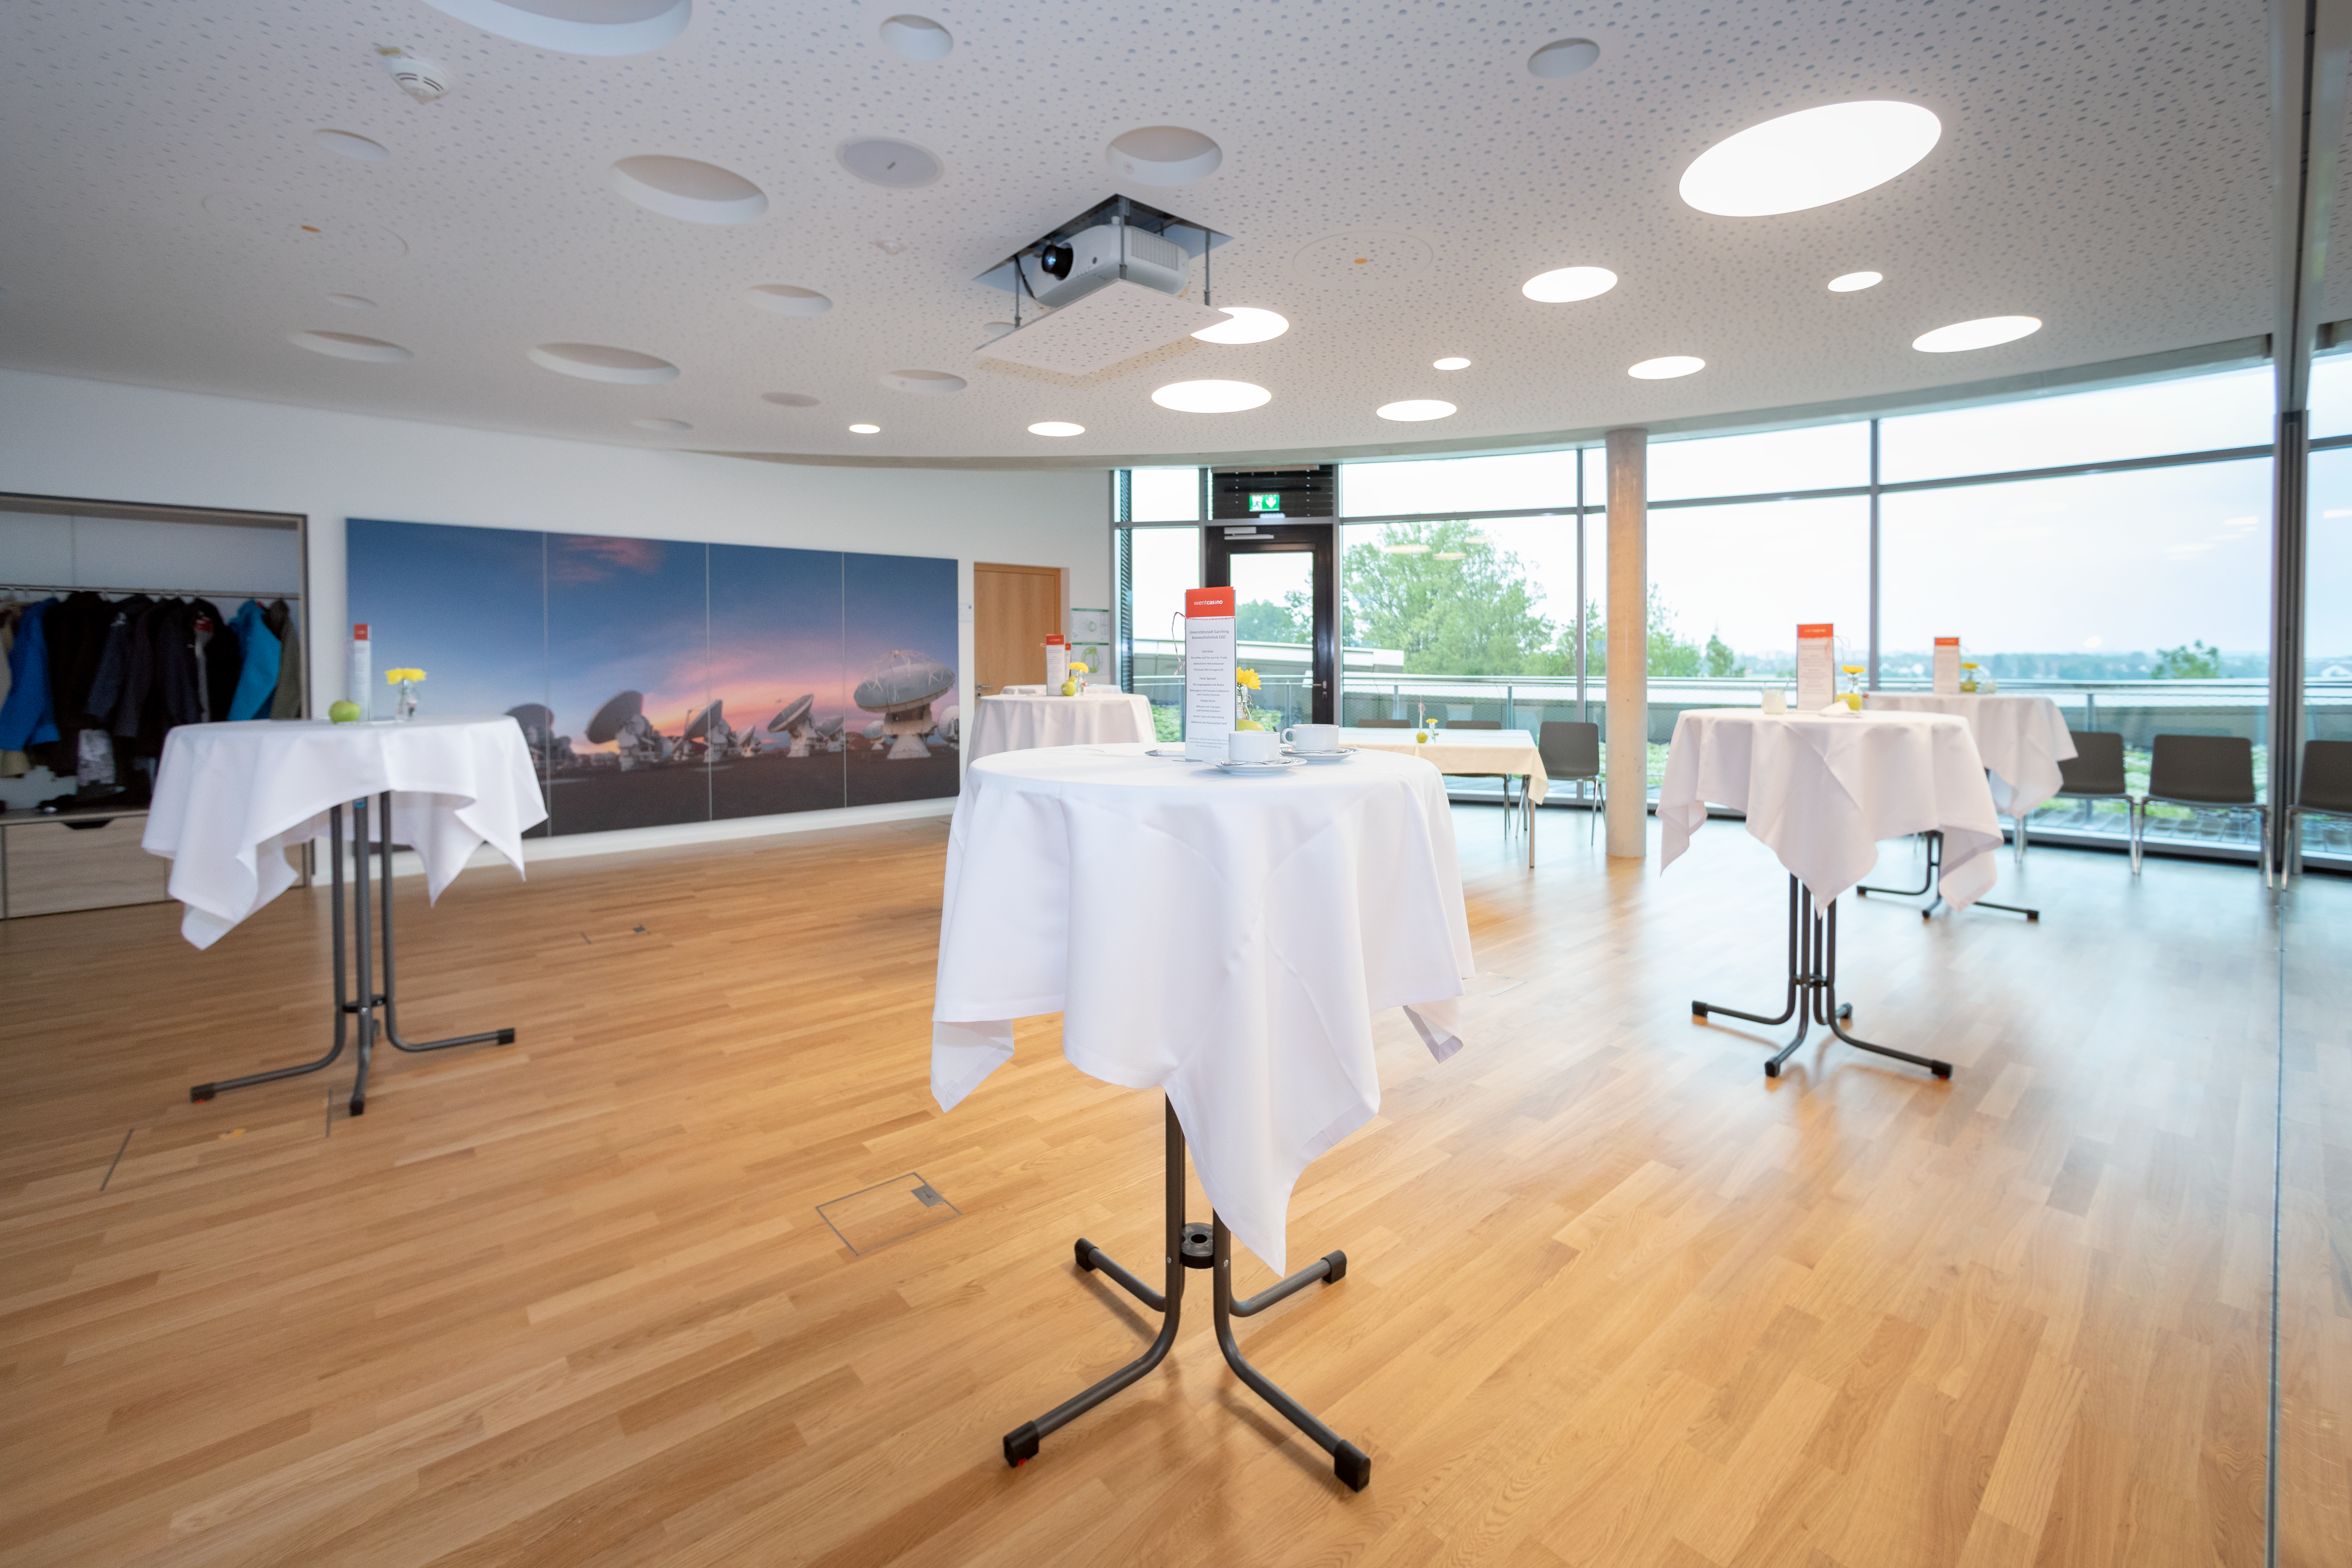

City University Garching business breakfast

City University Garching enjoyed a business breakfast at the ESO Supernova Planetarium & Visitor Centre. The seminar rooms provides the perfect venue for such an event.

Credit: ESO/M.Zamani